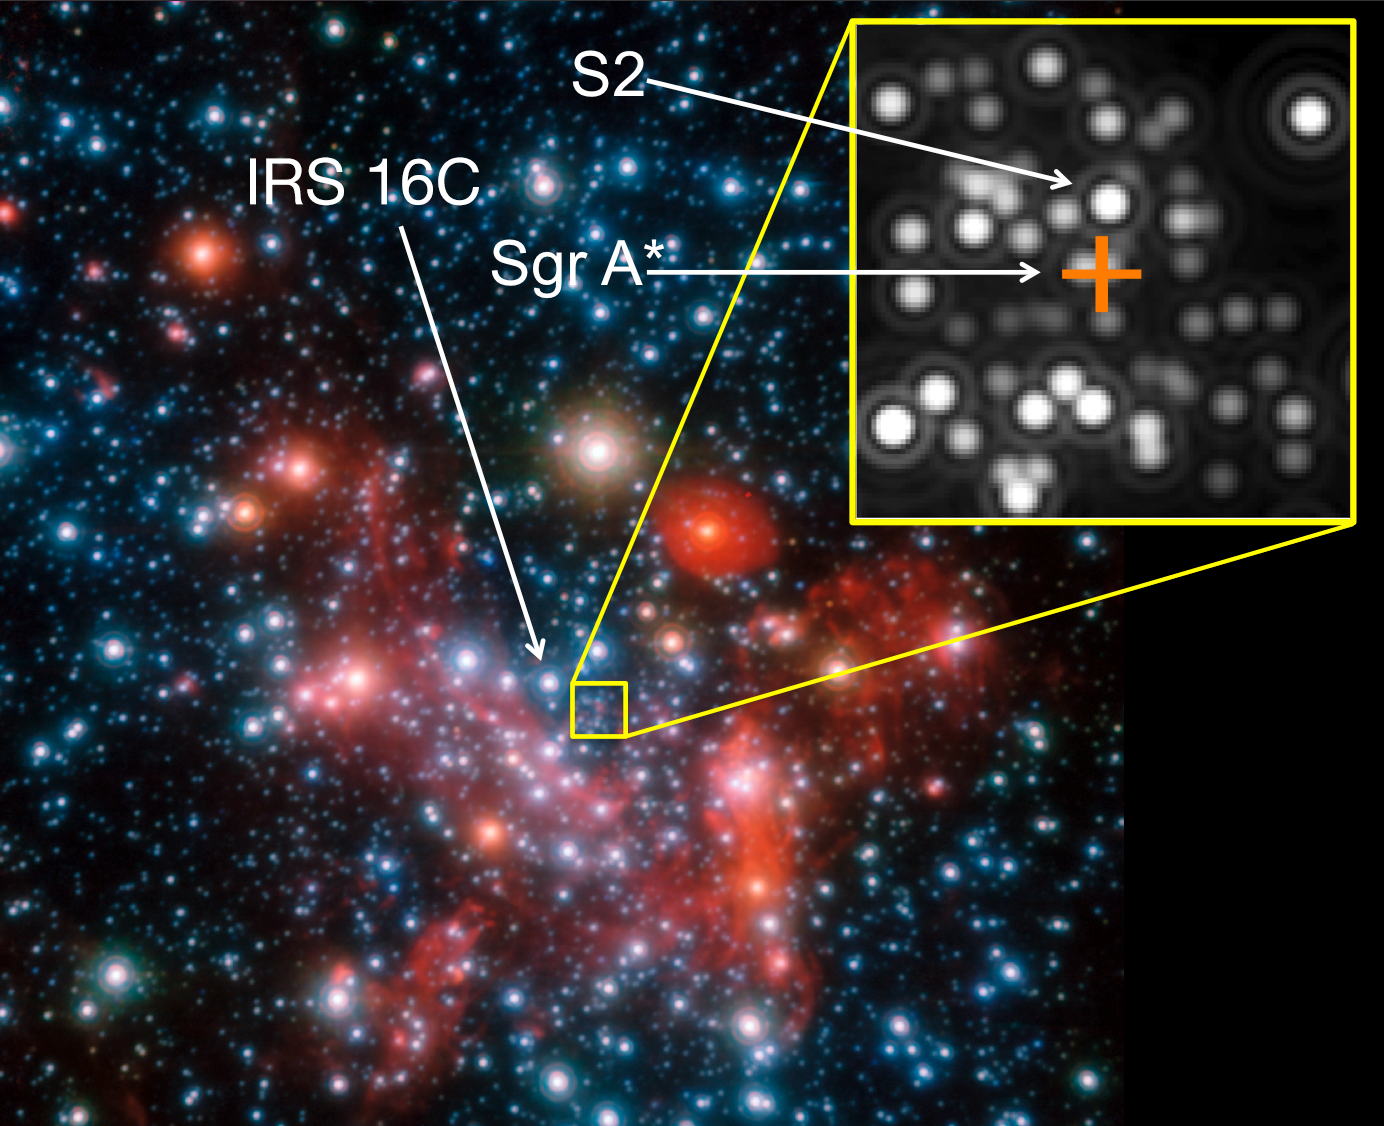

The centre of the Milky Way

Image of the galactic centre. For the interferometric GRAVITY observations the star IRS 16C was used as a reference star, the actual target was the star S2. The position of the centre, which harbours the (invisible) black hole known as Sgr A*,with 4 million solar masses, is marked by the orange cross.

Credit: ESO/MPE/S. Gillessen et al.